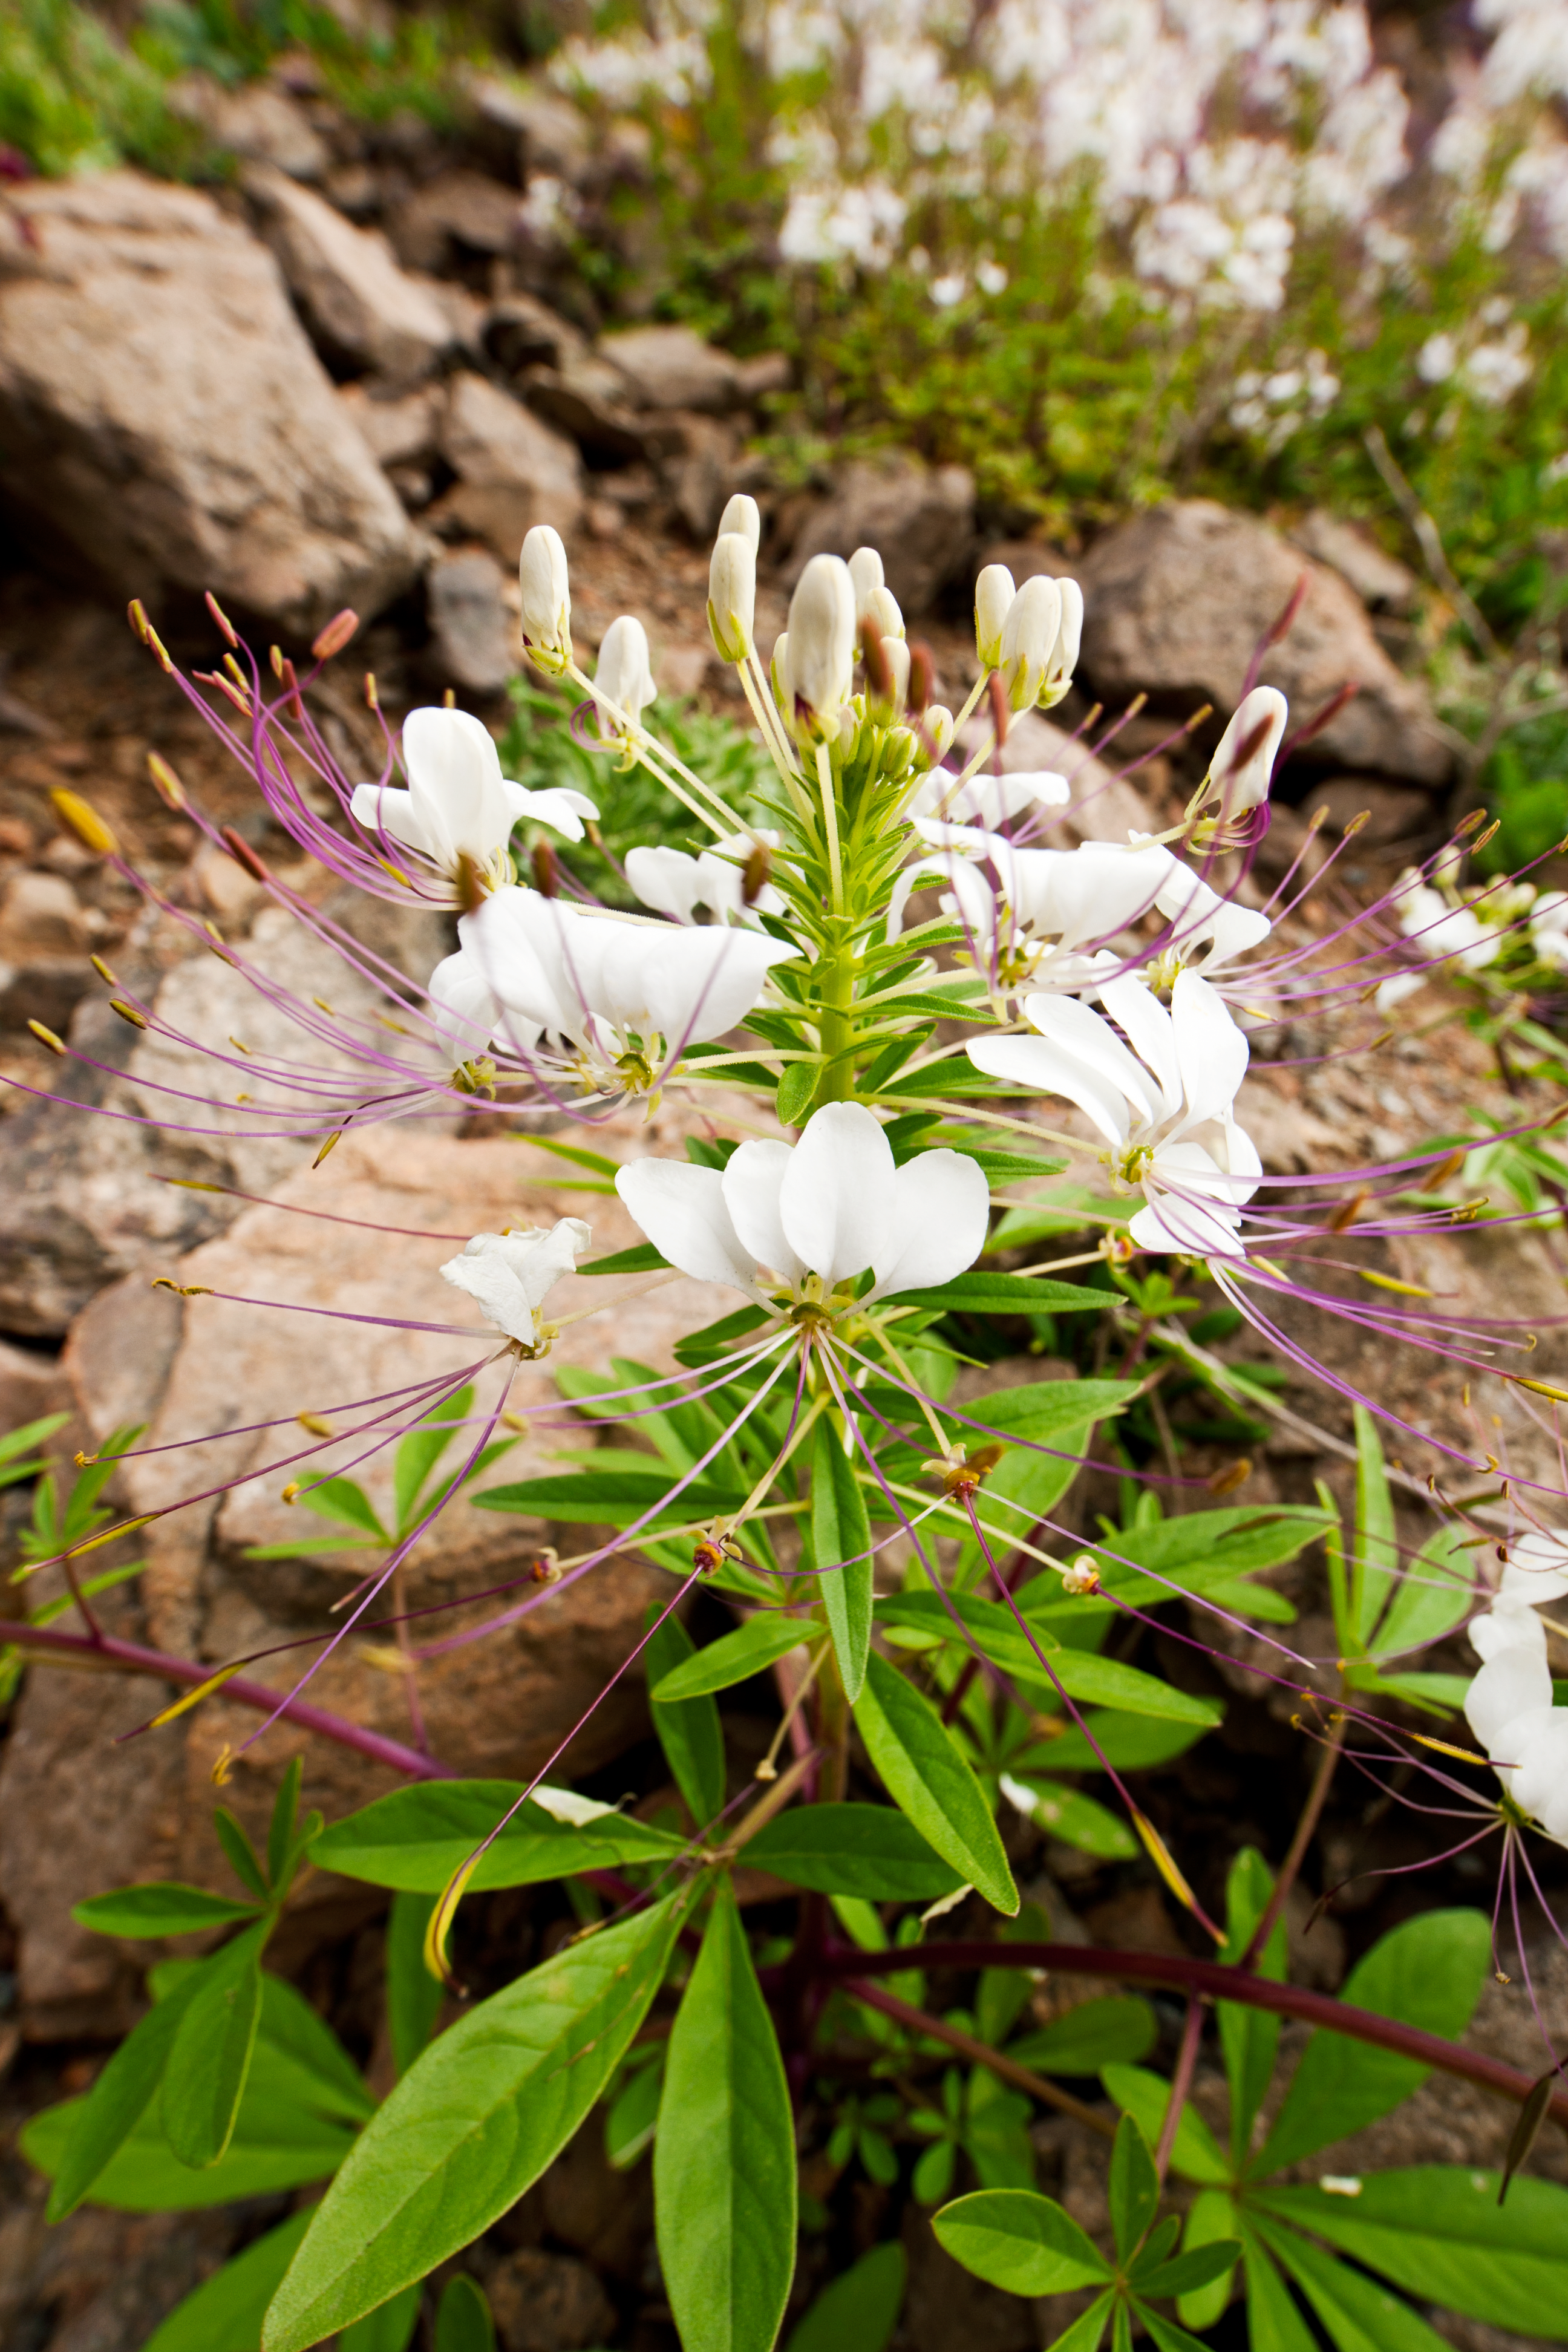

Flowers in the Atacama Desert

Flowers in the Atacama Desert

Credit: ESO